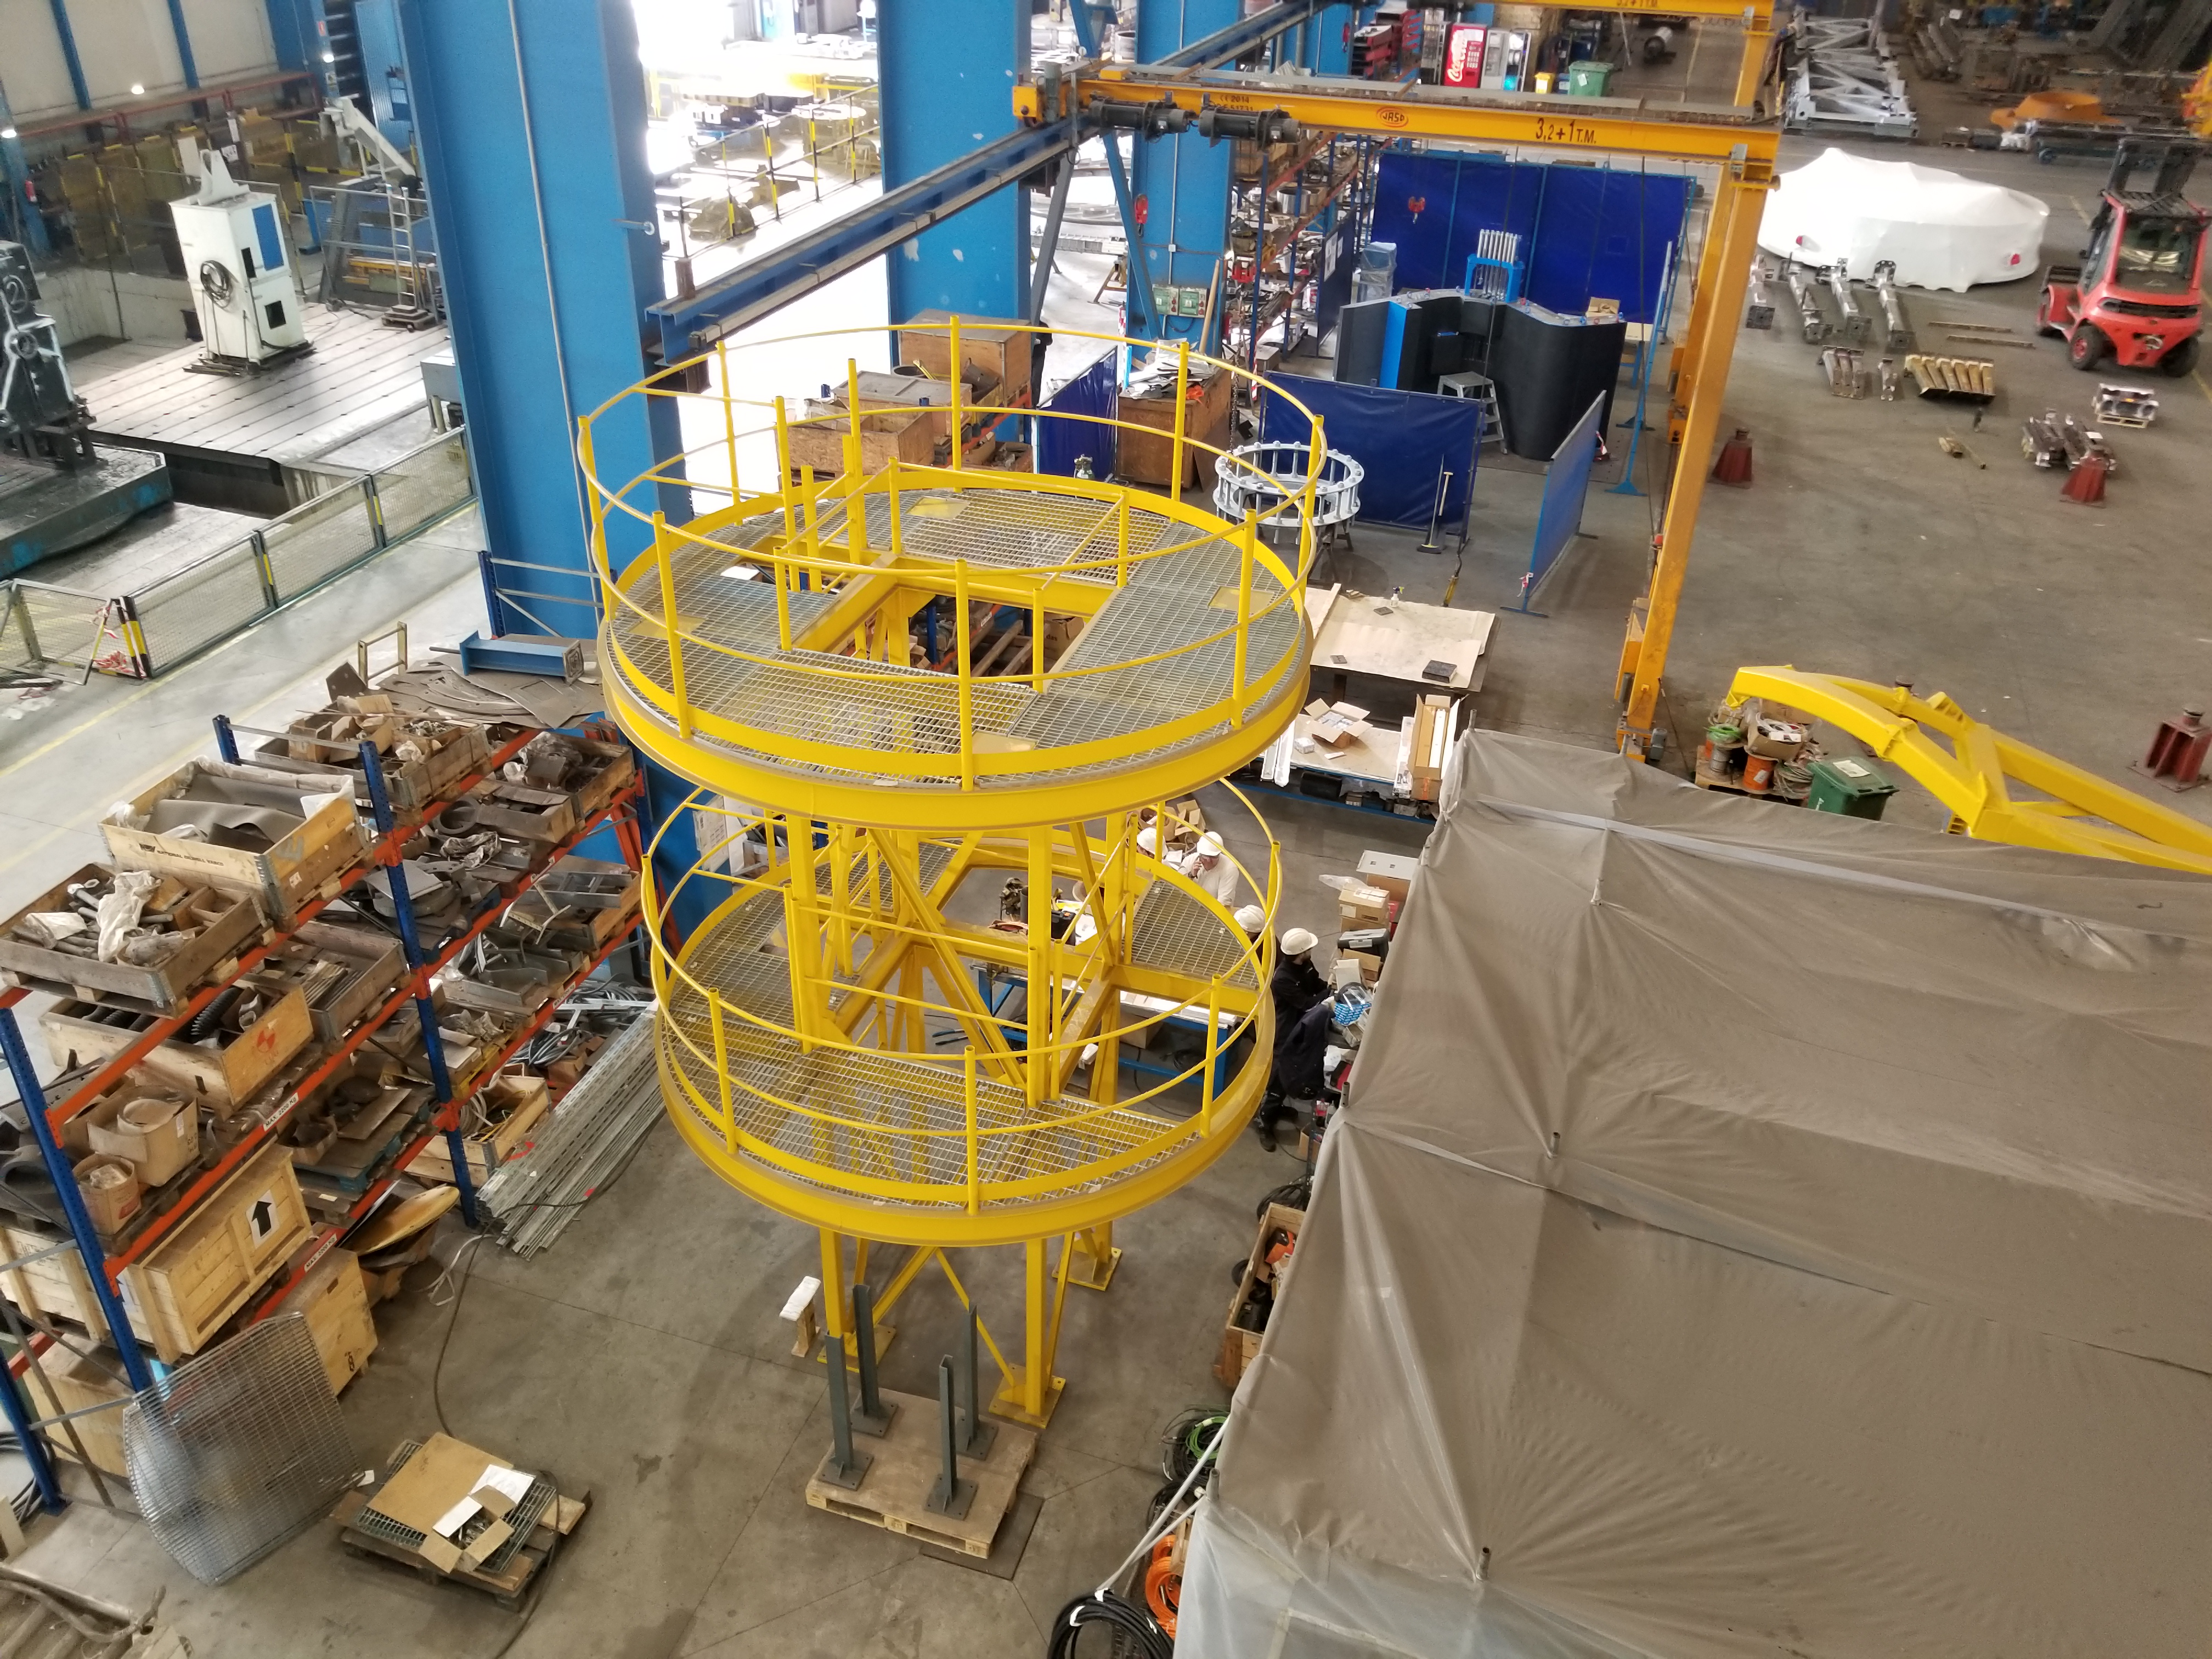

TMA Safety Review

An LSST team spent 5 days in Spain this month, conducting a thorough safety review of the Telescope Mount Assembly (TMA), at vendor Asturfeito. LSST Safety Manager Chuck Gessner, Telescope and Site Technical Manager Shawn Callahan, Senior Systems Engineer Austin Roberts, and Lead Electrical Engineer Oliver Wiecha inspected the numerous safety features included in the structure of the TMA. This goes right in the center f the pier/maypole.

Credit: Rubin Observatory/NSF/AURA